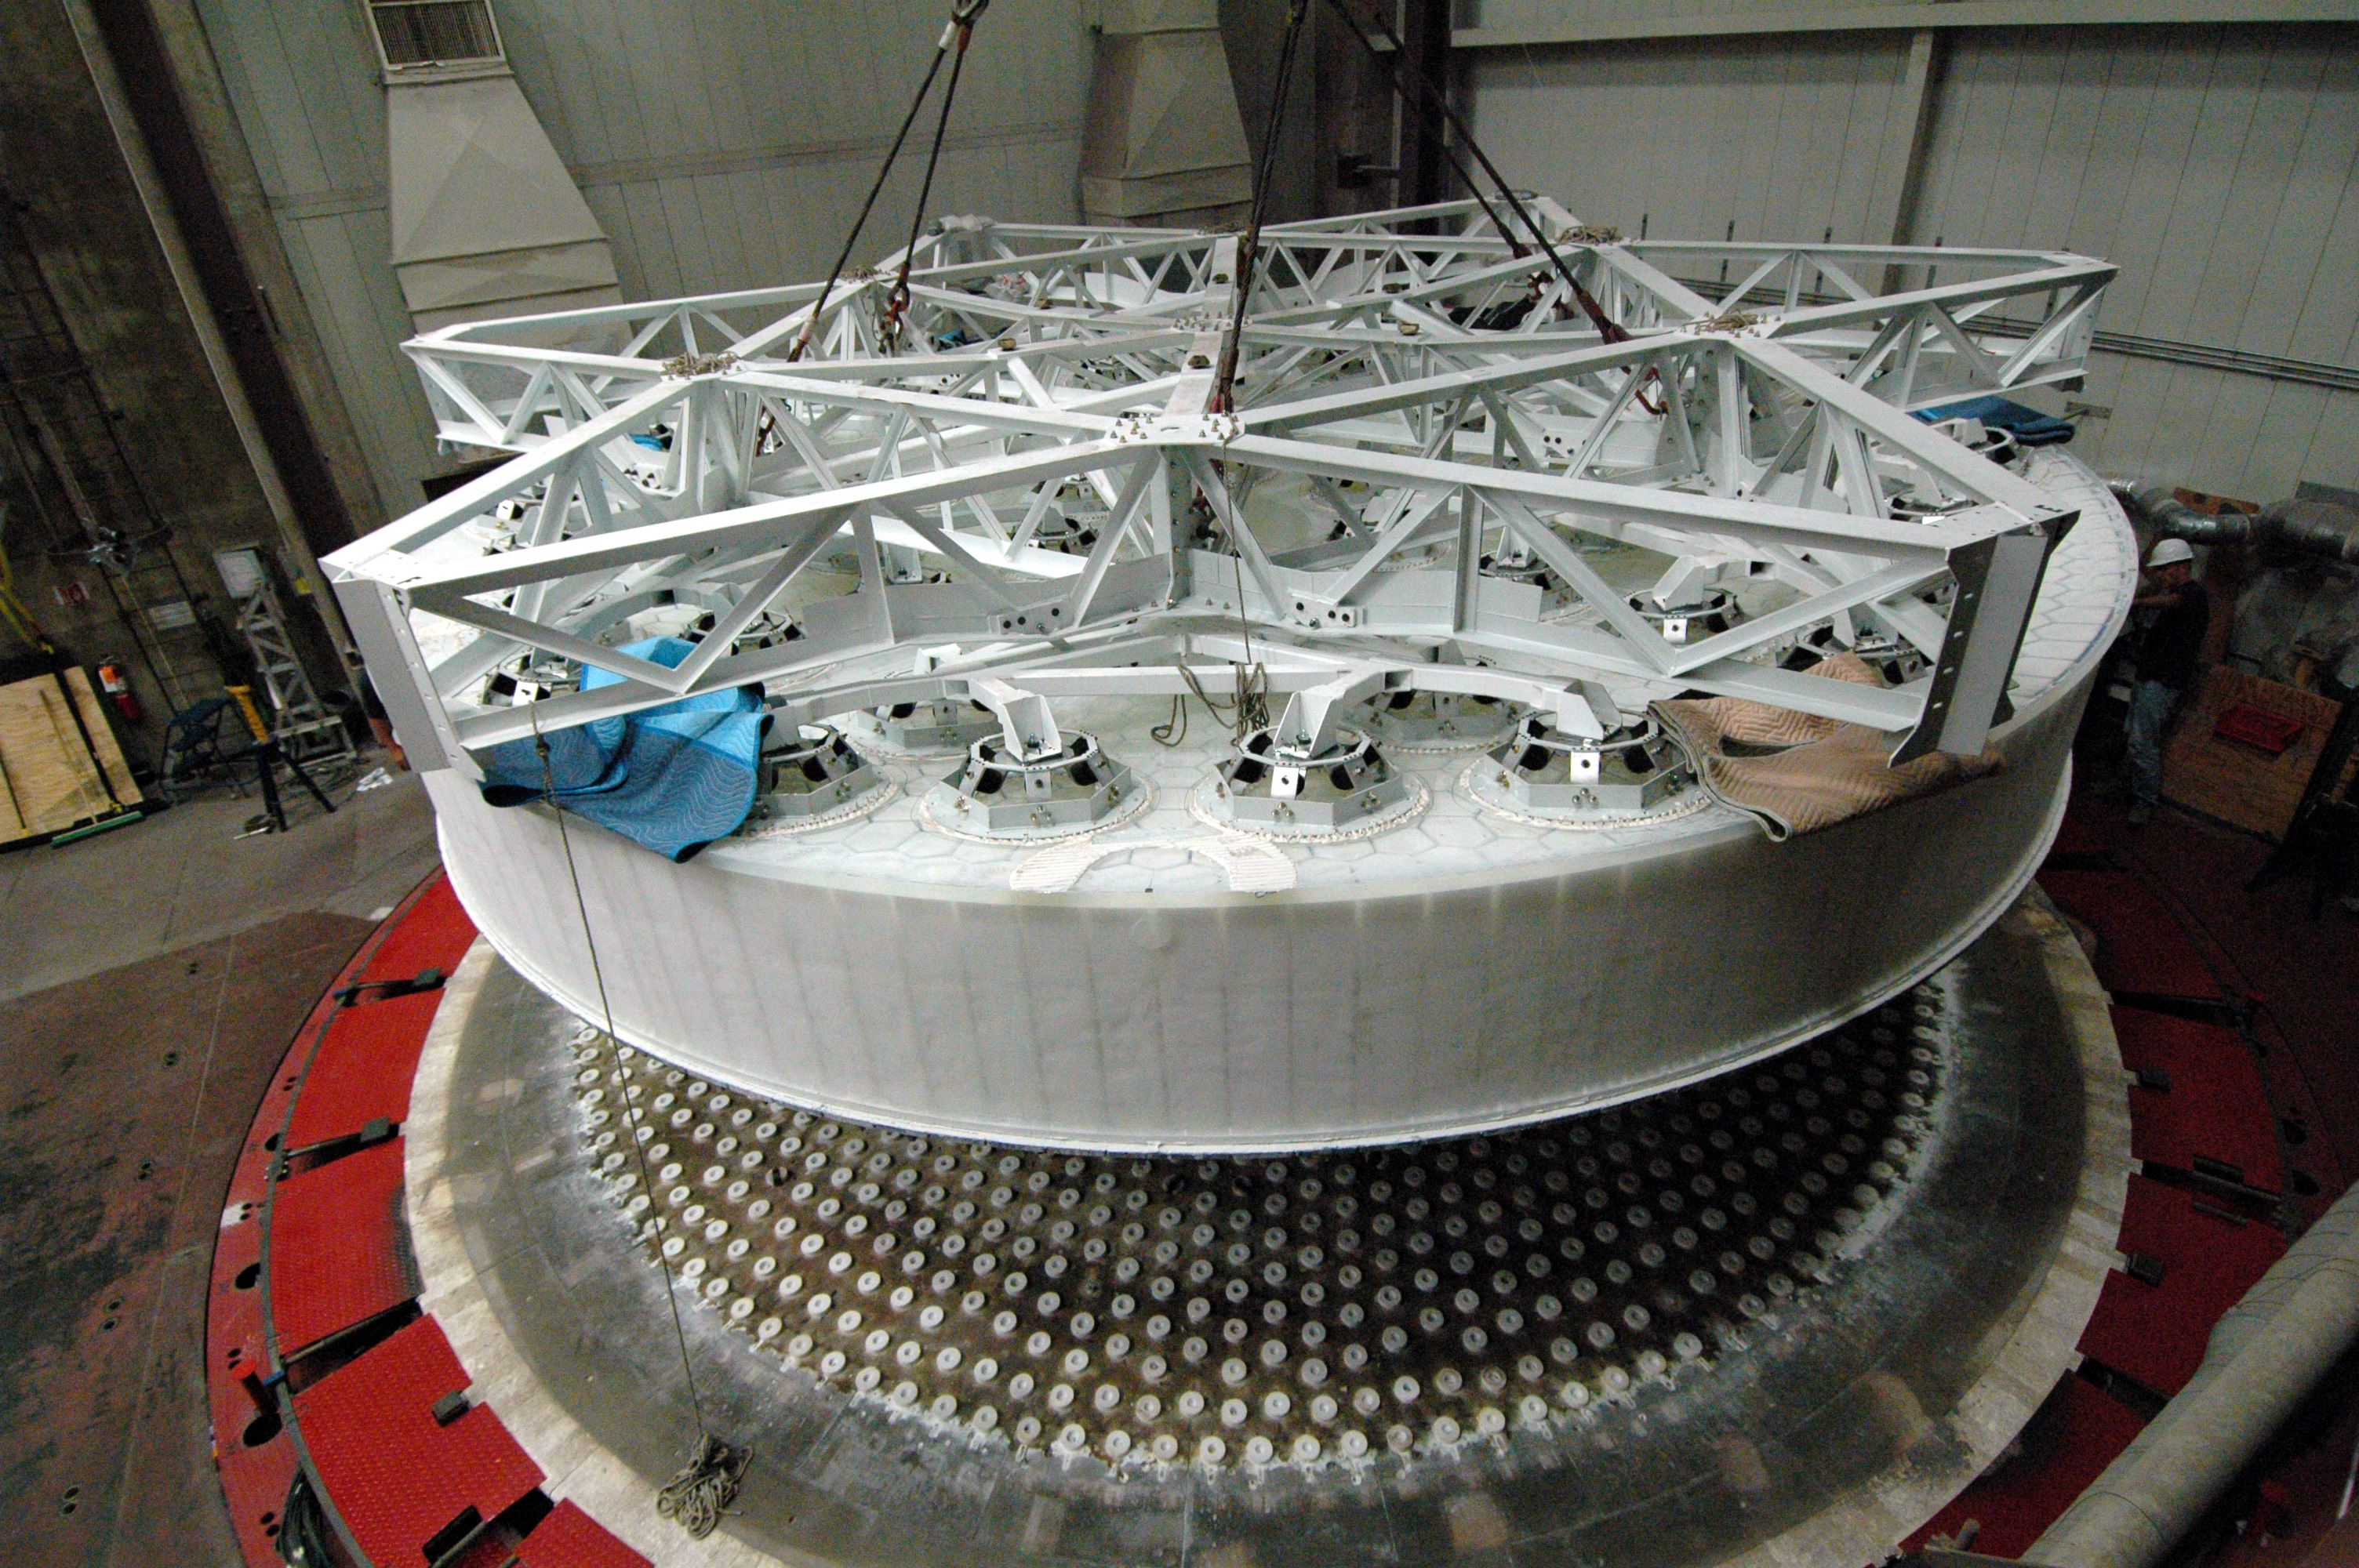

Oct 2008 M1M3 Substrate removal from furnace

LSST's 8.4-meter mirror blank has been successfully lifted from the furnace hearth. Today the perfectly cast 8.4-meter LSST primary/tertiary mirror blank was successfully lifted from the furnace hearth, put into the turning ring and tilted to the vertical position. The finished light weighted mirror will be 16,600 kg with the thickest outside edge (height of 0.92 meters) ever made at the UA Steward Observatory Mirror Lab. Once completed, this will be the largest two surface optical mirror made from one substrate in the world. The mirror is scheduled to be completed in January 2012.

Credit: Rubin Observatory/NSF/AURA